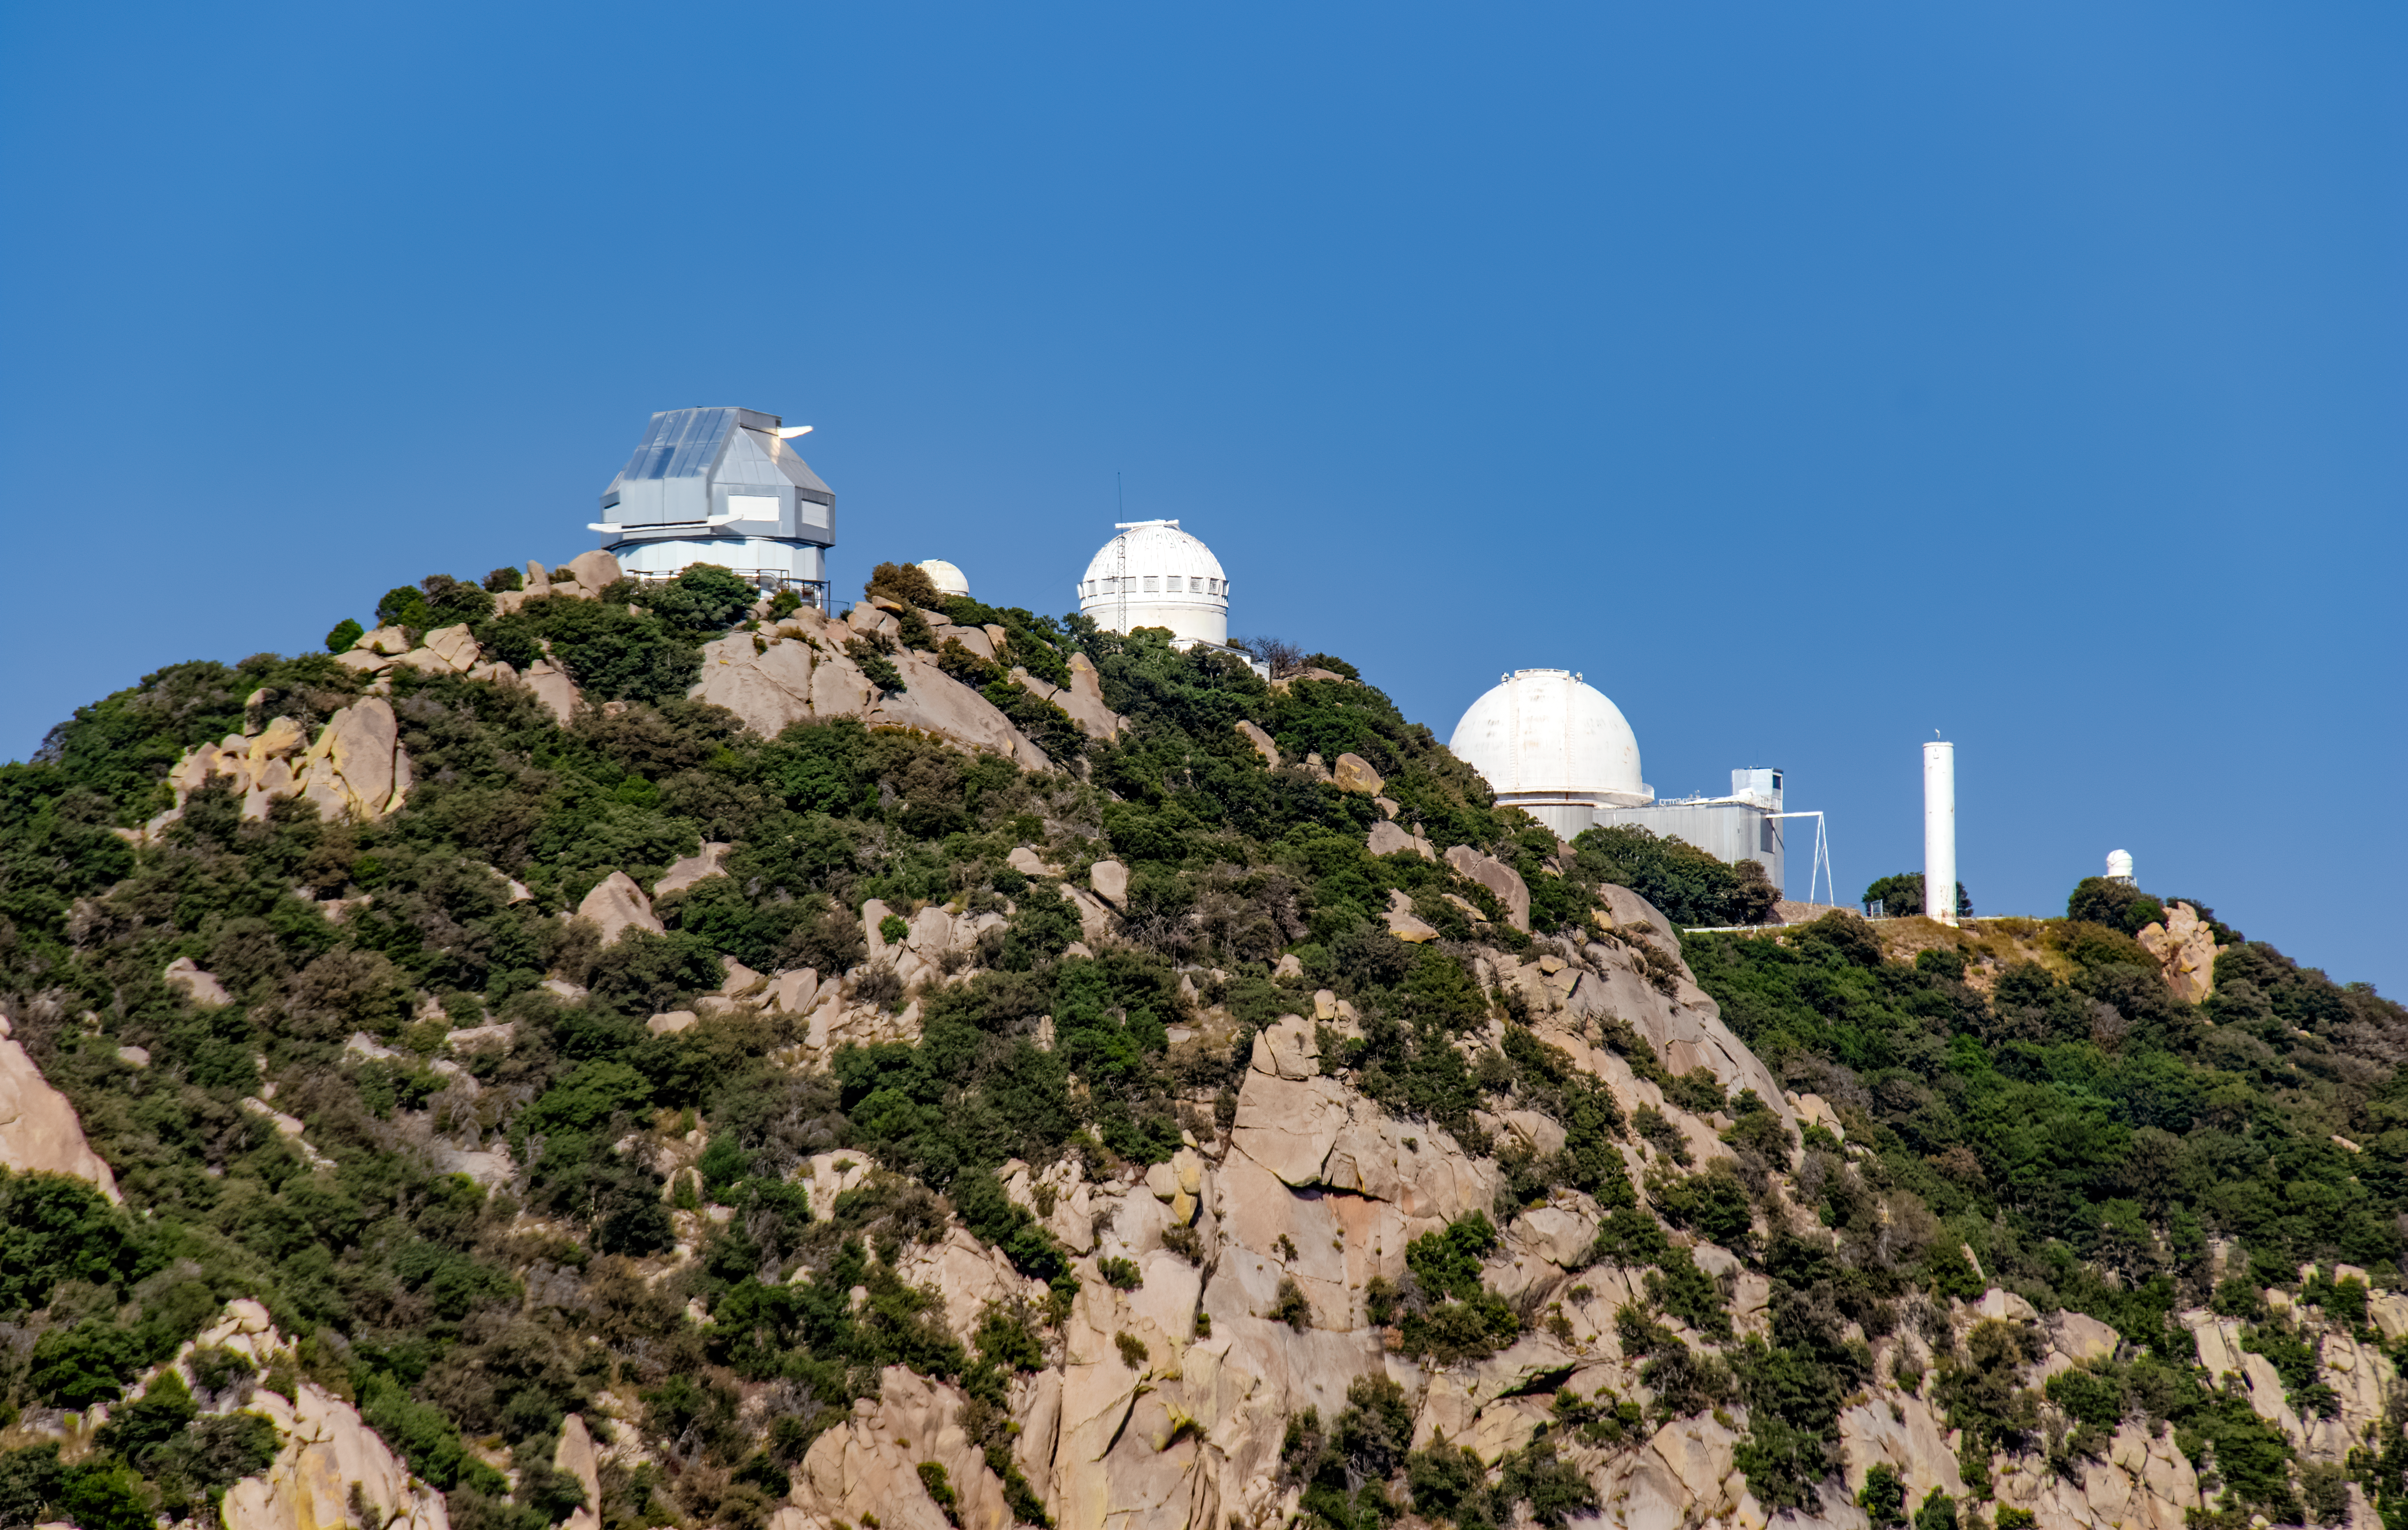

WIYN 3.5-meter Telescope

Shown here is the WIYN 3.5-meter Telescope at Kitt Peak National Observatory.

Credit: NOIRLab/AURA/NSF